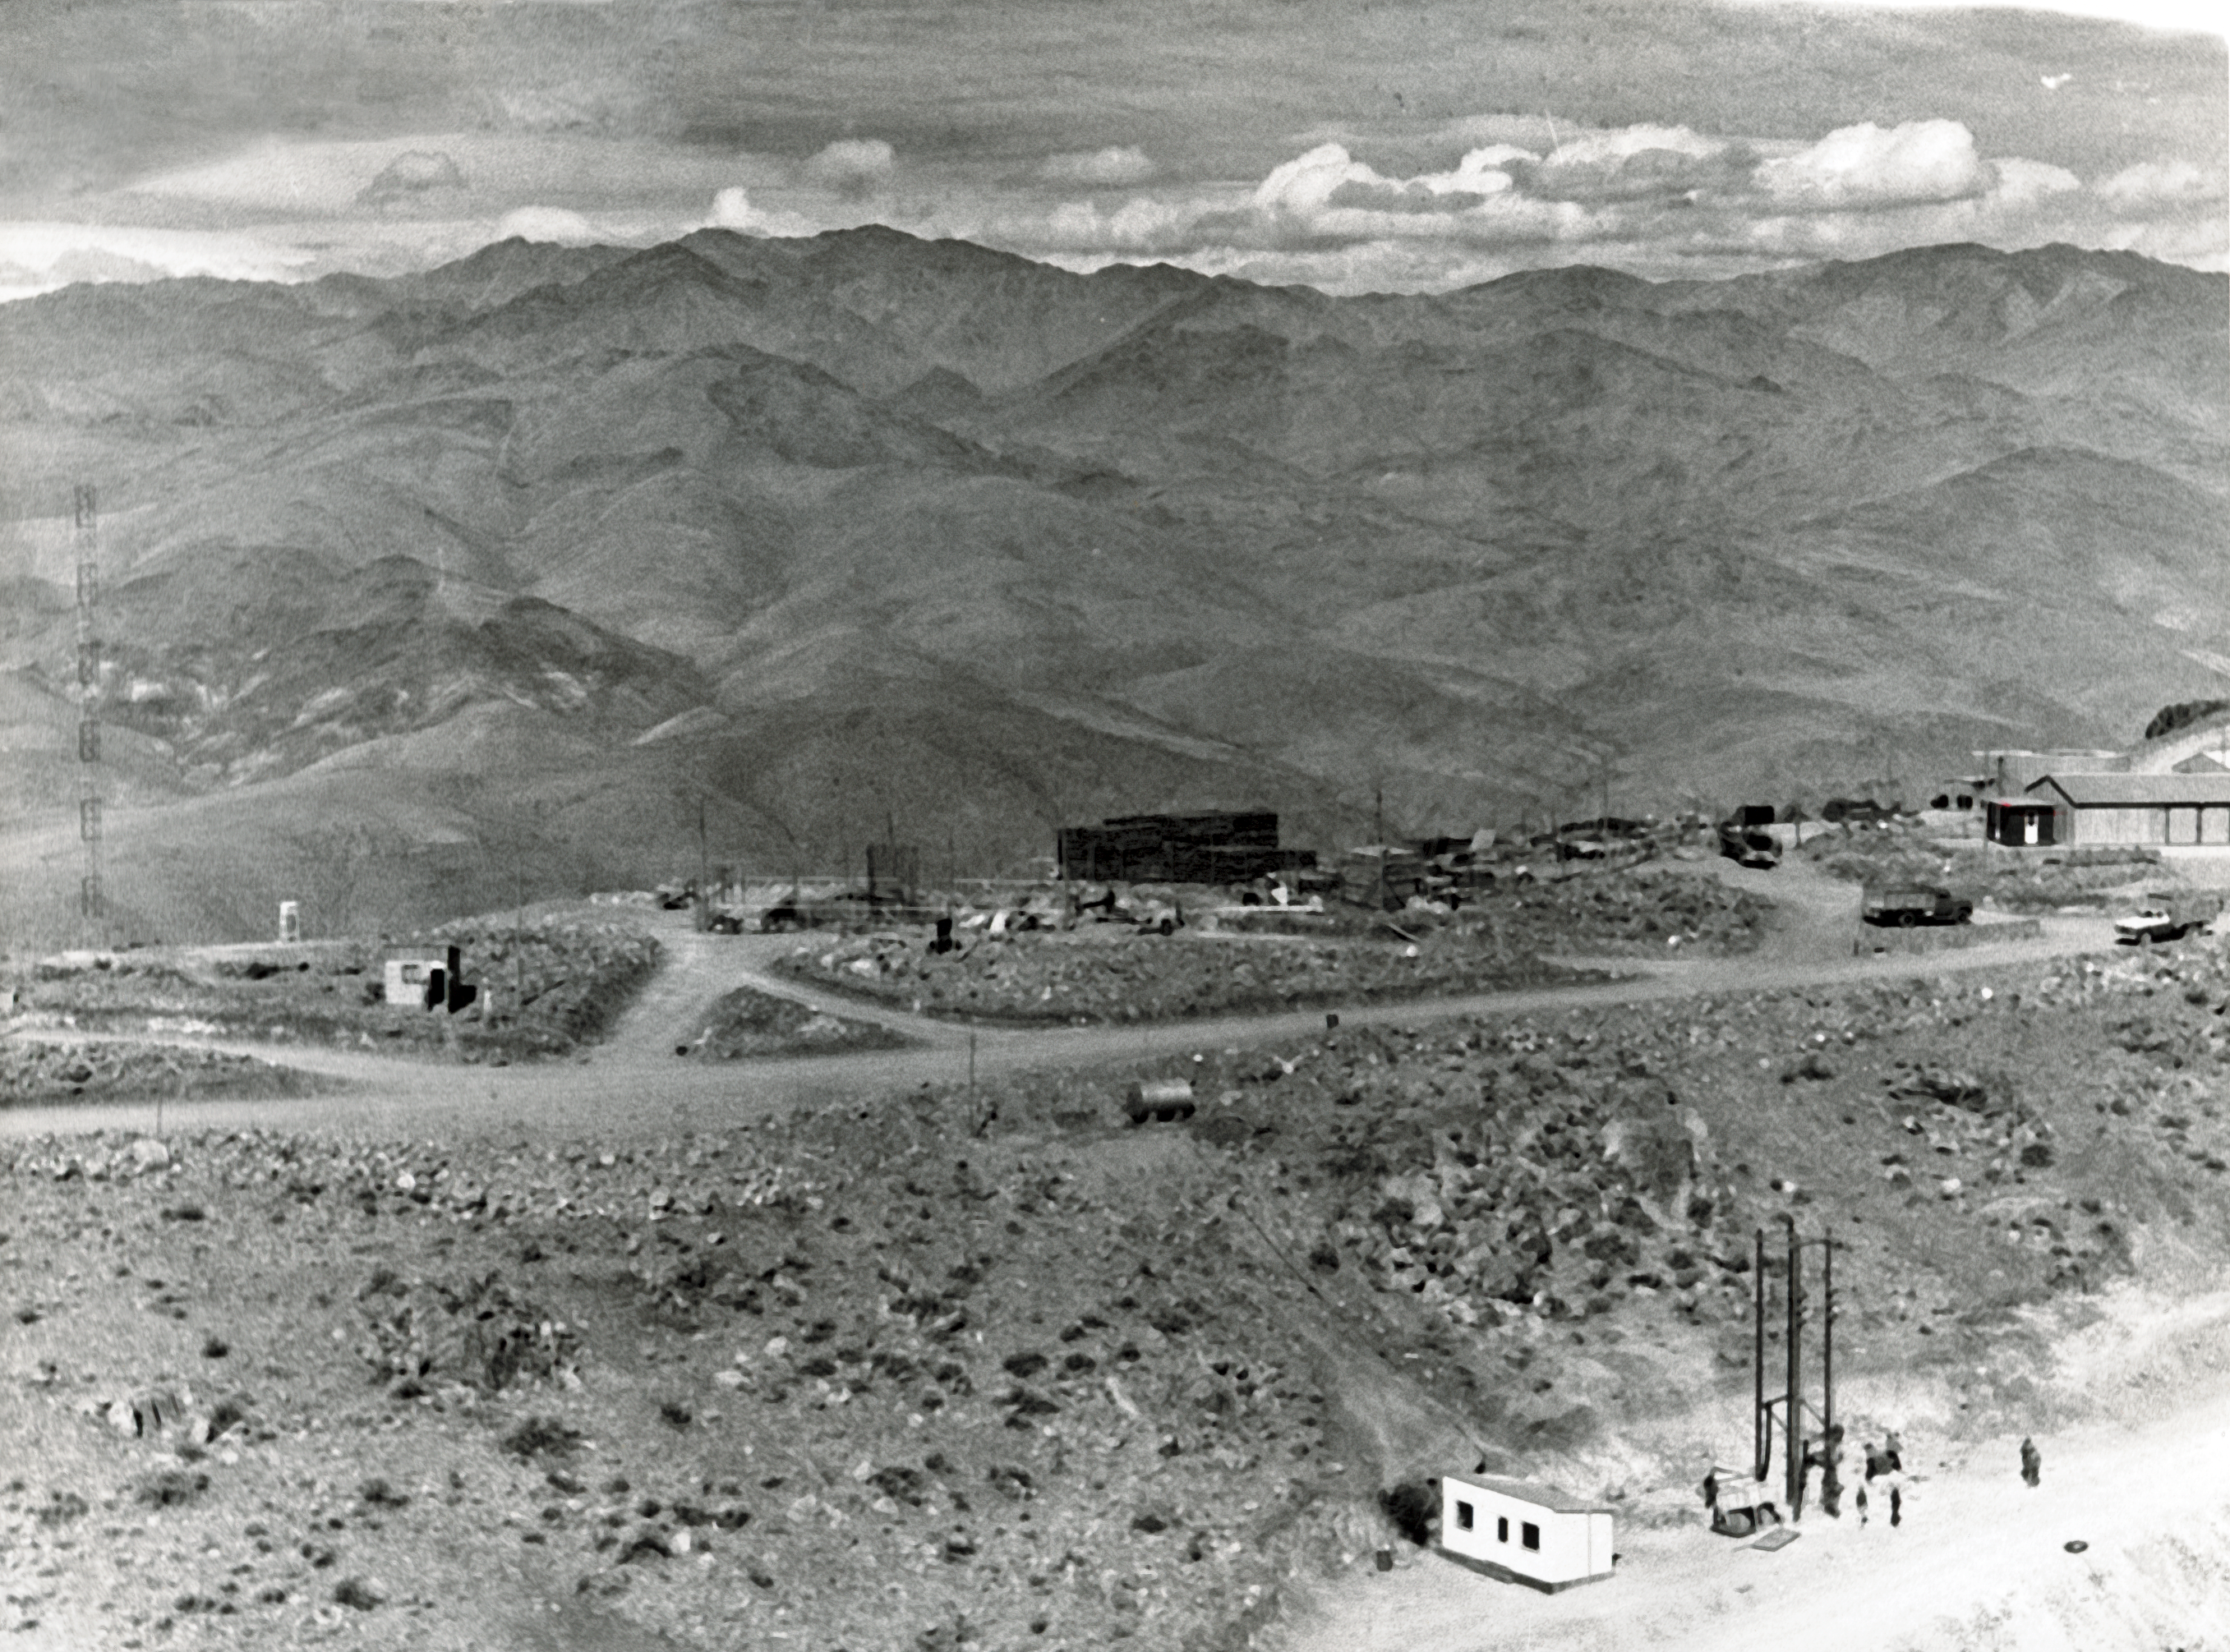

La Silla from above

Aerial view of the La Silla Observatory, 1966.

Credit: ESO/R. Holder